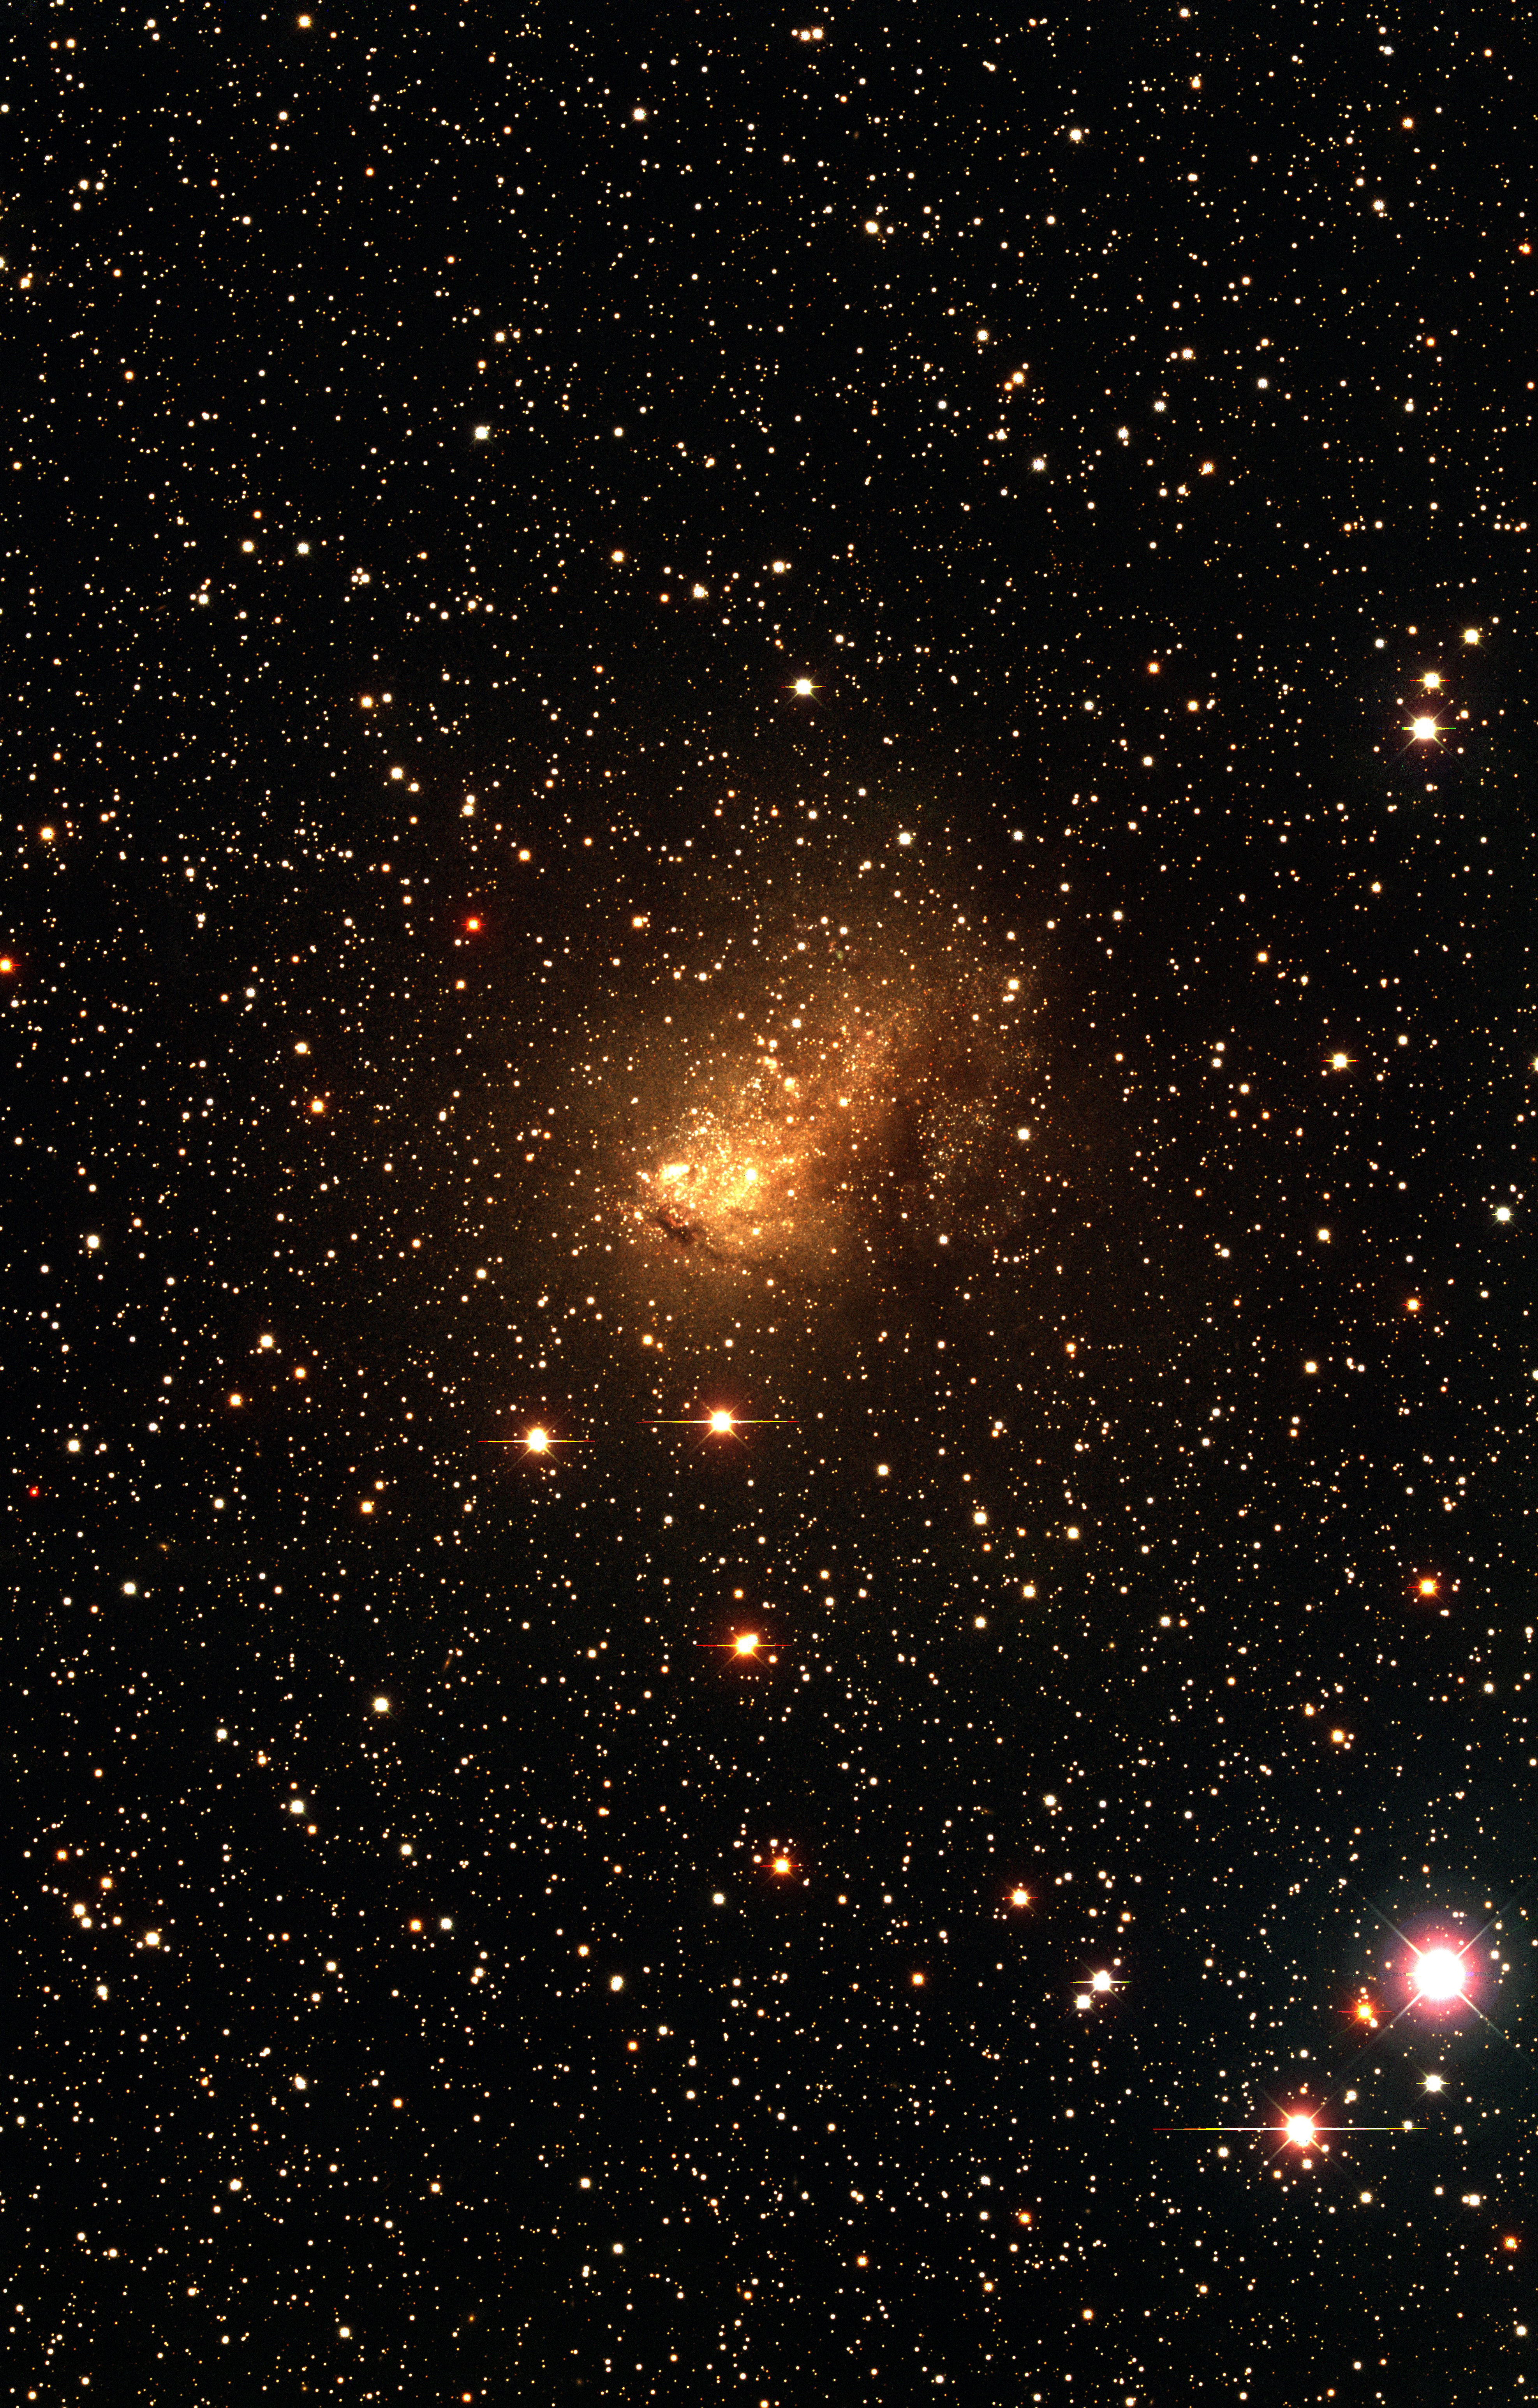

The Local Group dwarf galaxy IC 10

The Local Group dwarf galaxy IC 10, as observed with the KPNO Mayall 4-m telescope and Mosaic camera as part of the NOAO-sponsored Local Group Survey (PI: Philip Massey, Lowell Observatory). The image is a true-color combination of images in three of the filters used by the survey. The full complement of survey data include images in broad-band/ UBVRI/, as well as through filters centered on the H-alpha, [SII], and [OIII] emission lines. All of the data, description of the analysis, and UBVRI photometry are available through the Local Group Survey website.

Credit: P. Massey/Lowell Observatory and K. Olsen/NOIRLab/NSF/AURA/